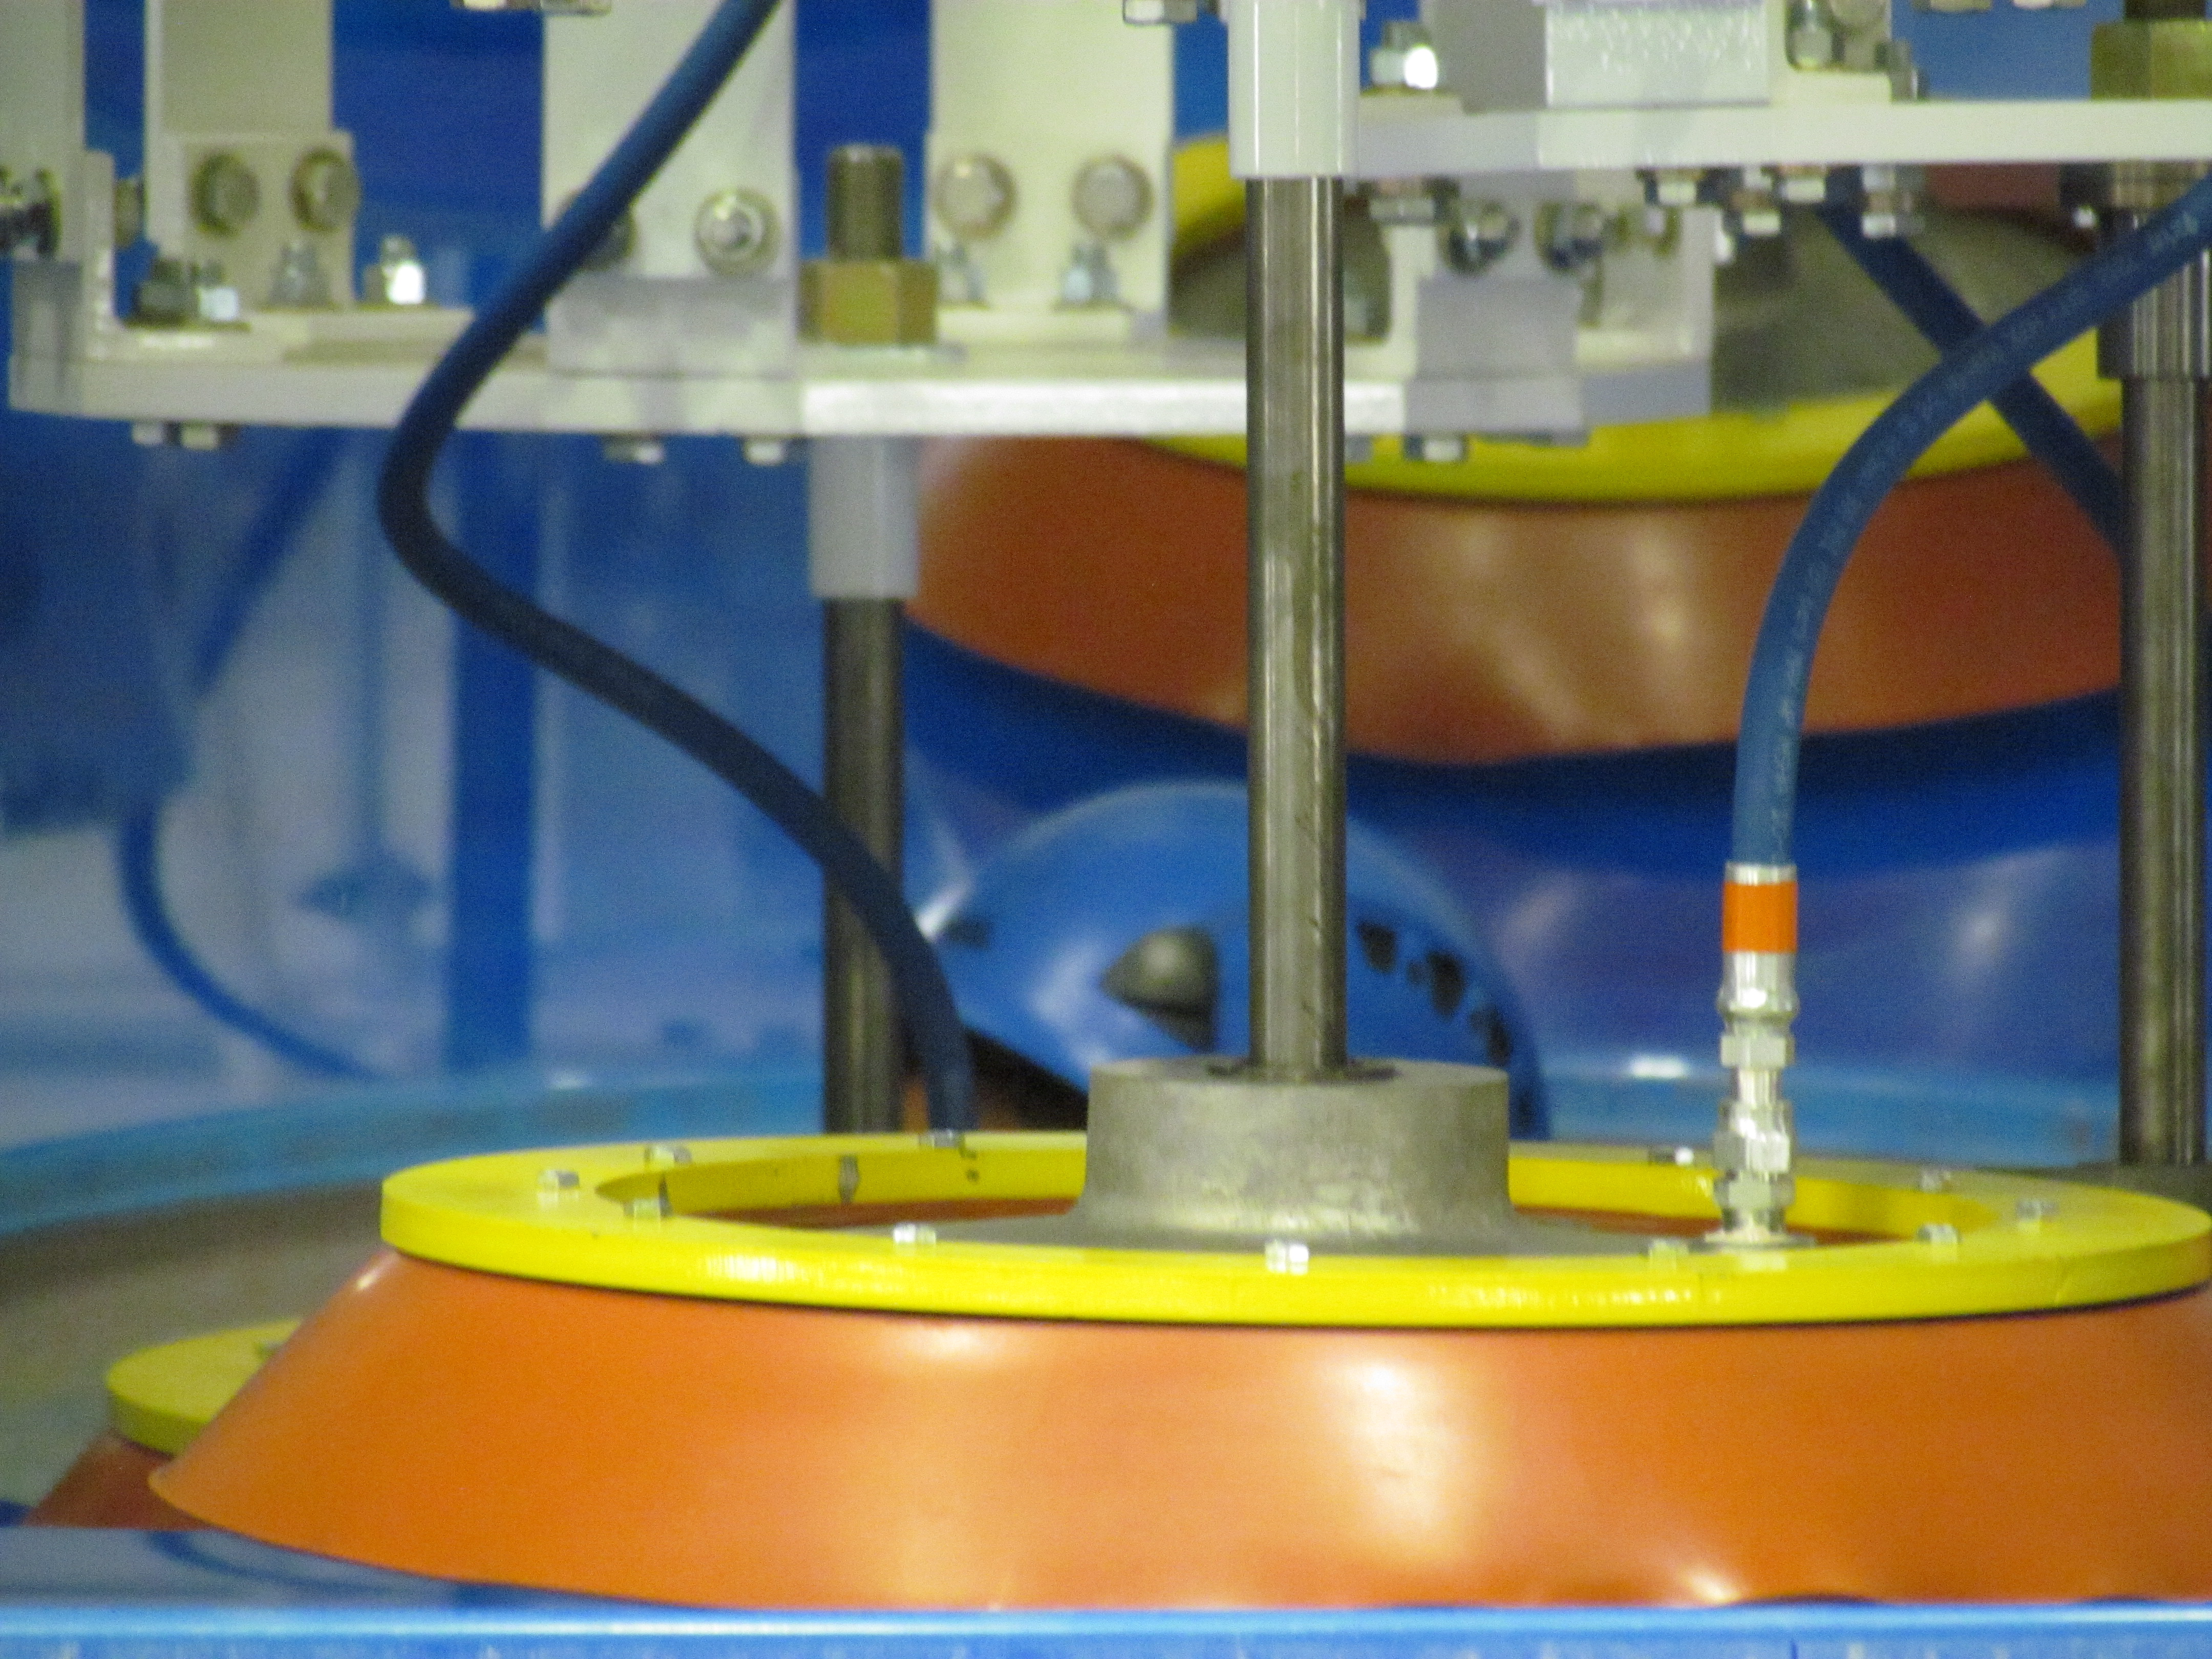

M1M3 Lifted from Polishing Cell to Box

The Primary/Tertiary Mirror is lifted from the polishing cell to its box. The lifter is supported by the crane above the Mirror with 54 vacuum pads on the Mirror. The pumps connecting the pads (the yellow boxes on the lifter) create a vacuum under each pad and secure the Mirror to the lifter. The bottom covers of the box are then removed so technicians can attach the Mirror's hard points, the gold-tone fixtures under the Mirror, to the blue supporting fixtures of the box.

Credit: Rubin Observatory/NSF/AURA